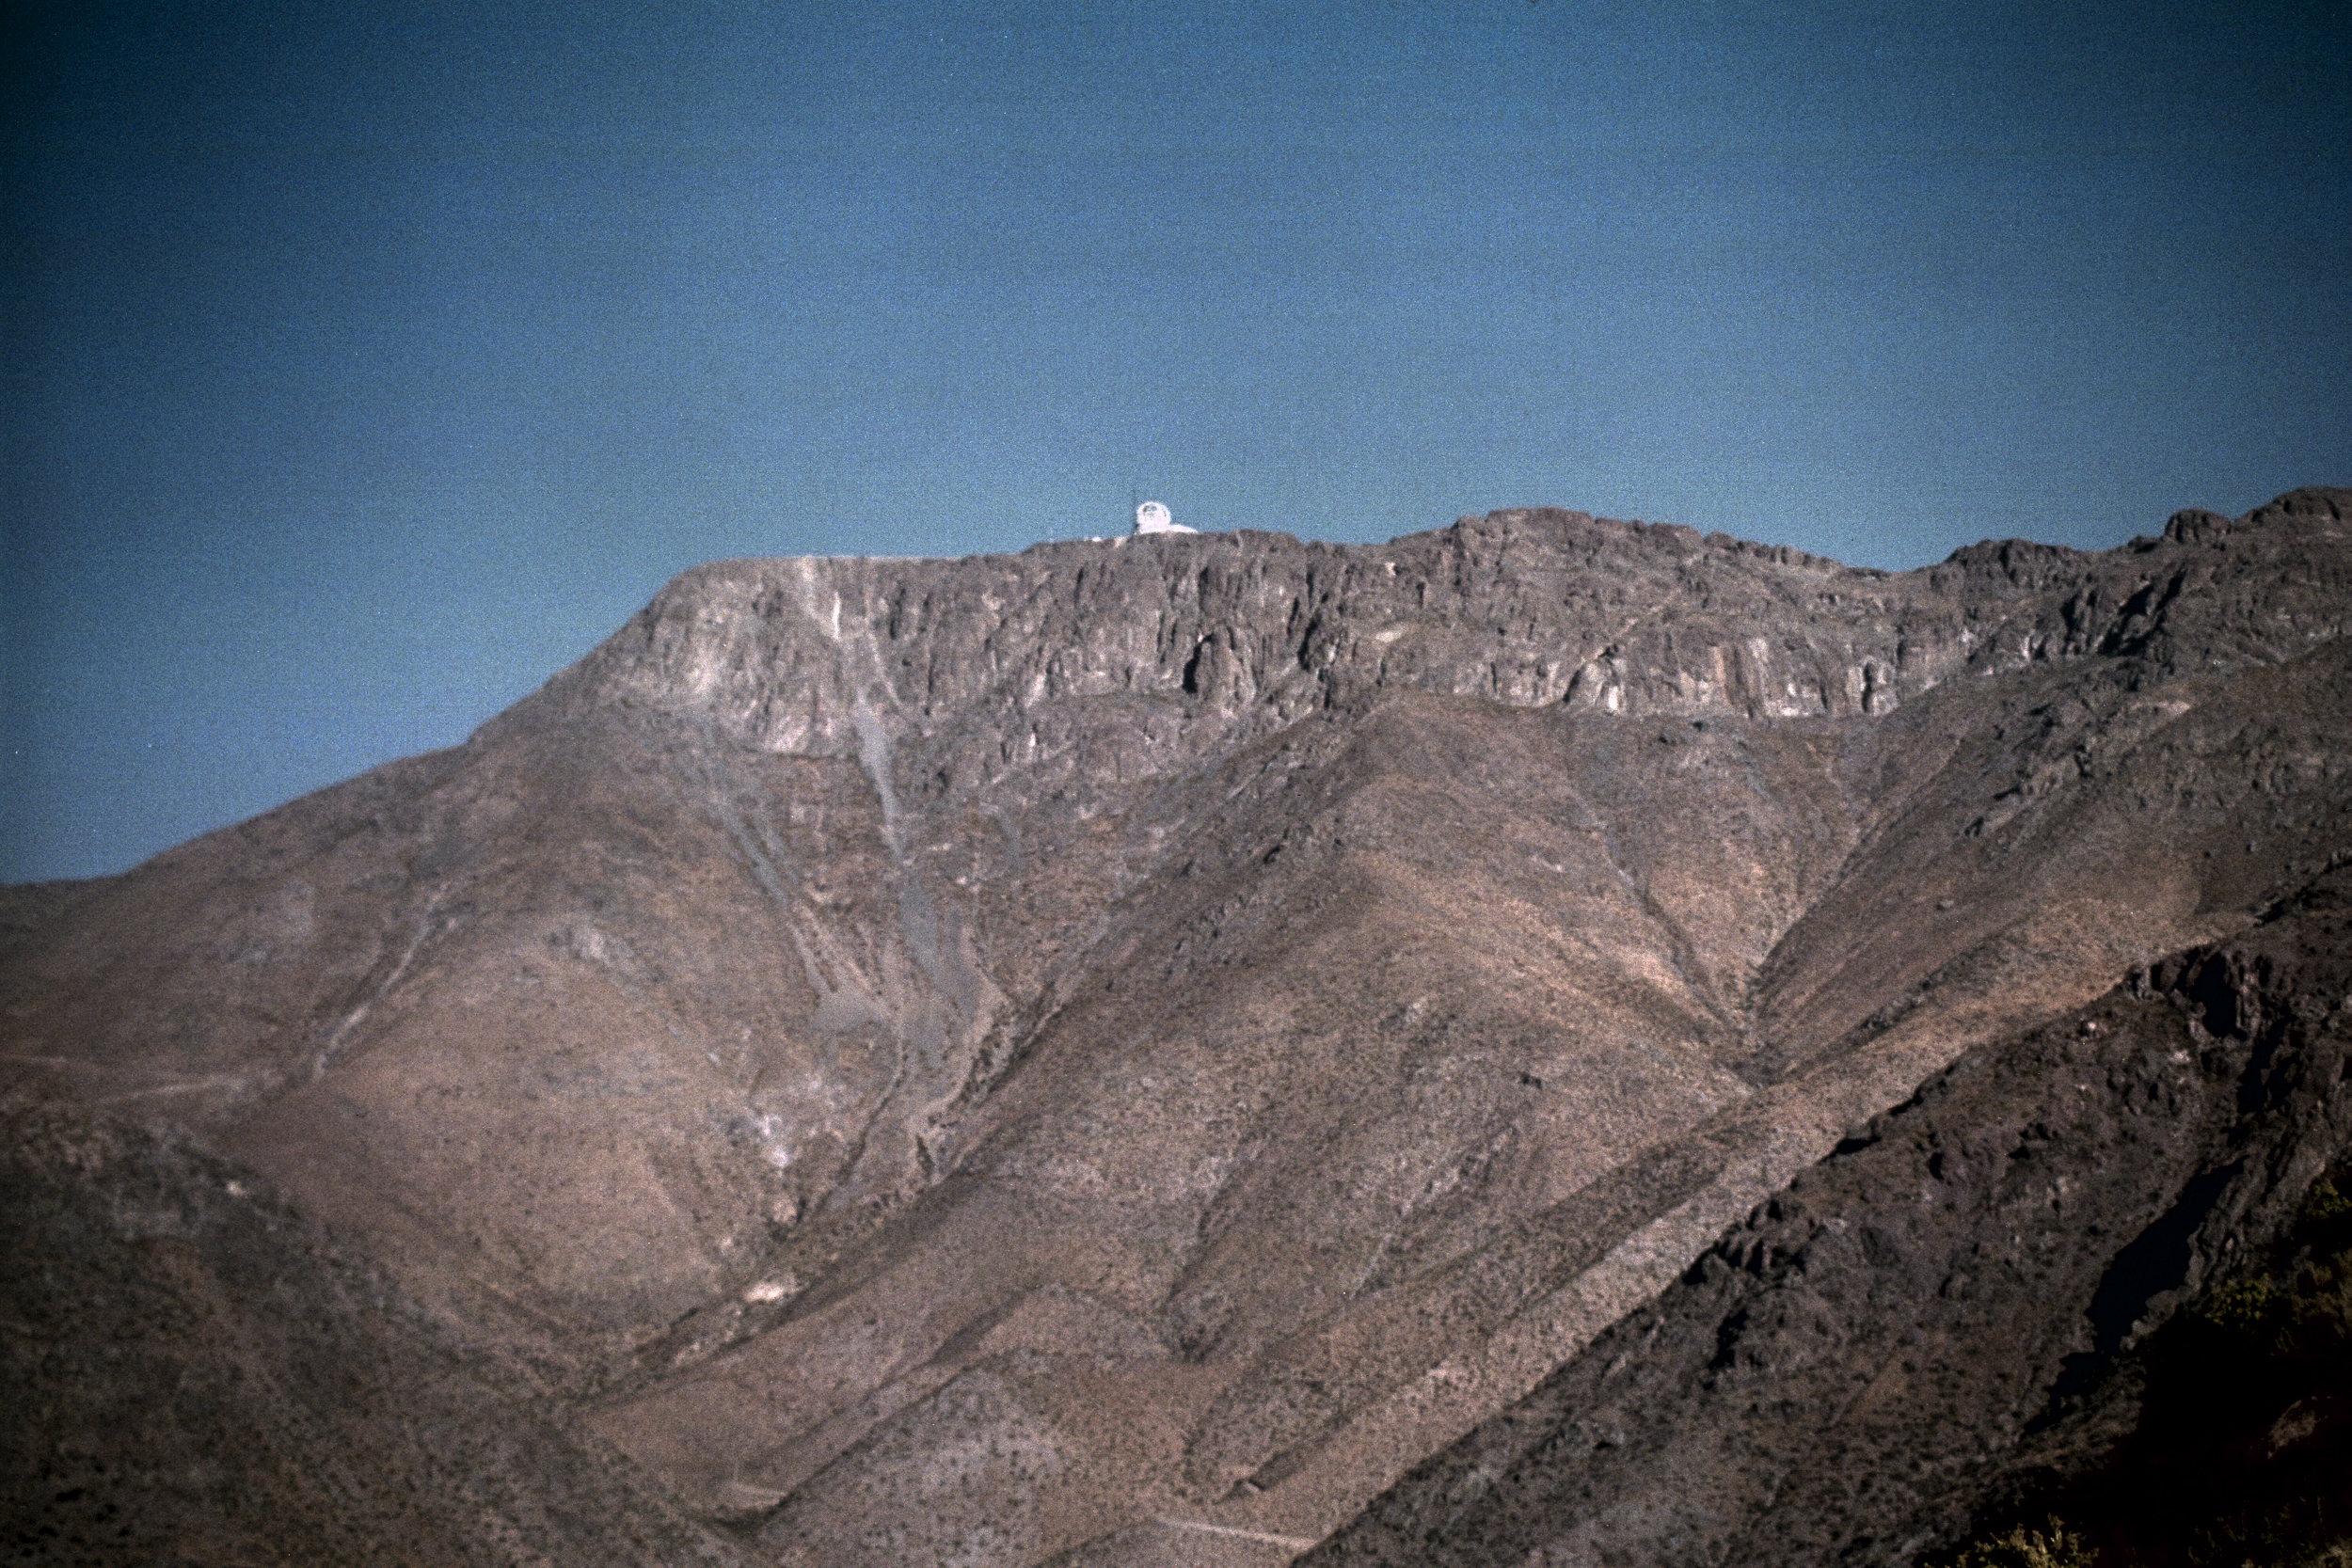

Gemini South, Carro Pachon

A distant view of the Gemini South site, April 22nd, 1998.

Credit: NOIRLab/NSF/AURA